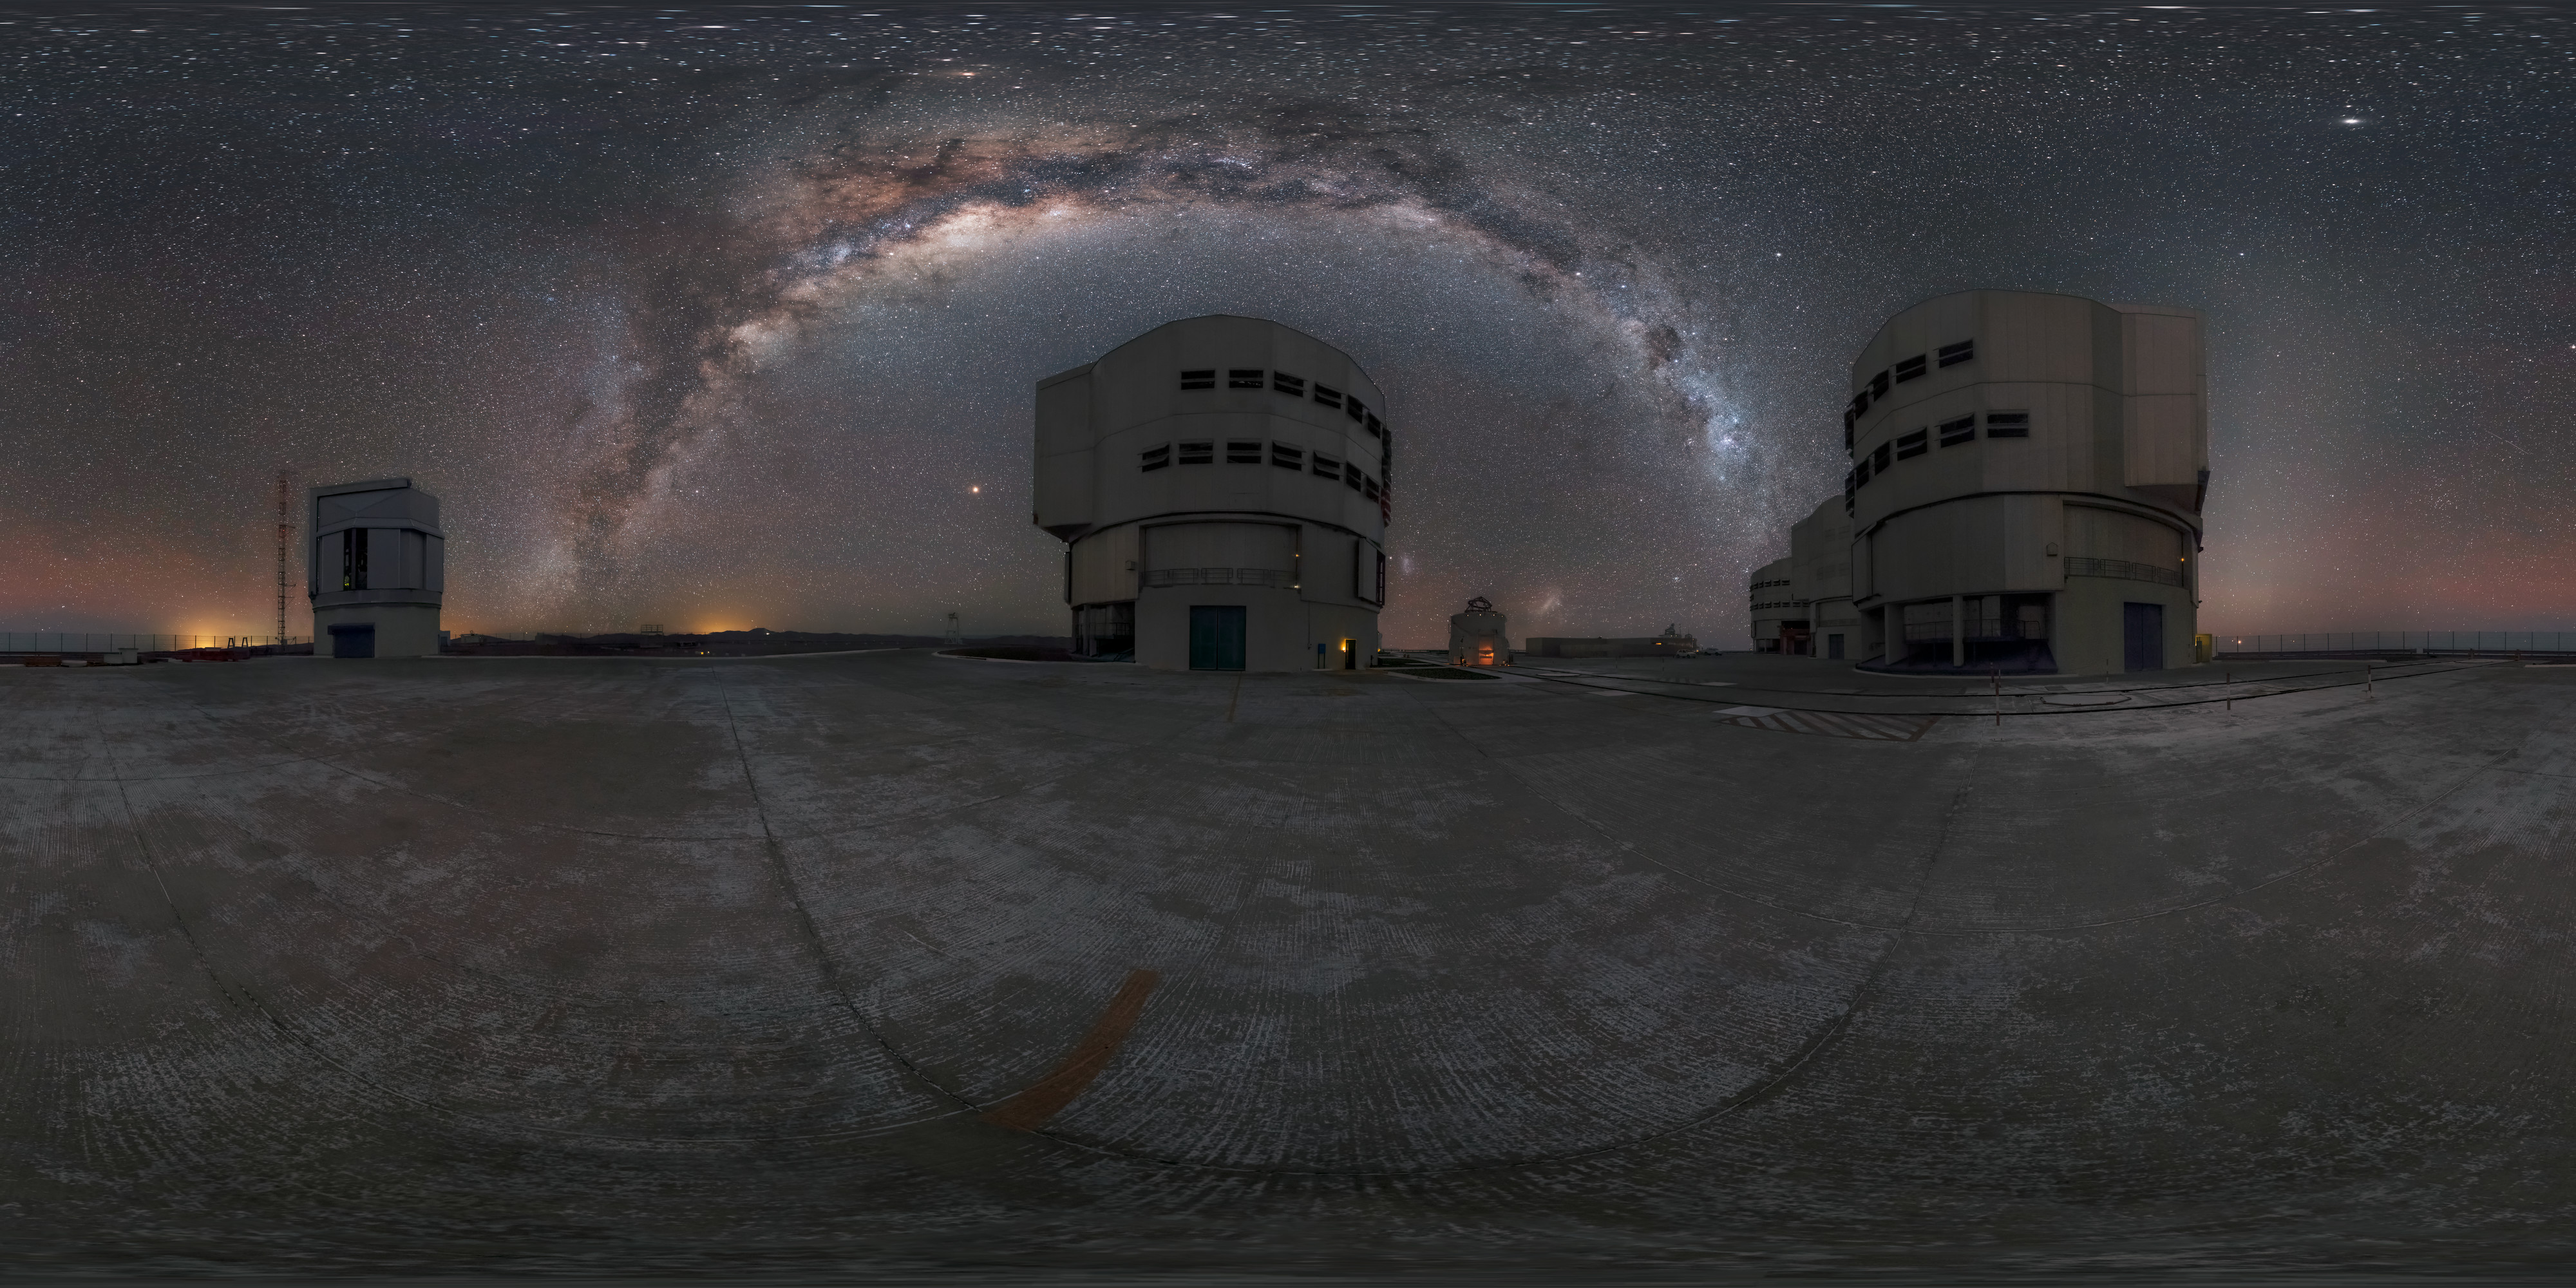

Around the VLT and Milky Way

A 360º panorama showing the VLT beneath the incredibly dark and clear Atacaman skies that brought ESO to the Chile.

Credit: M. Cabral/ESO